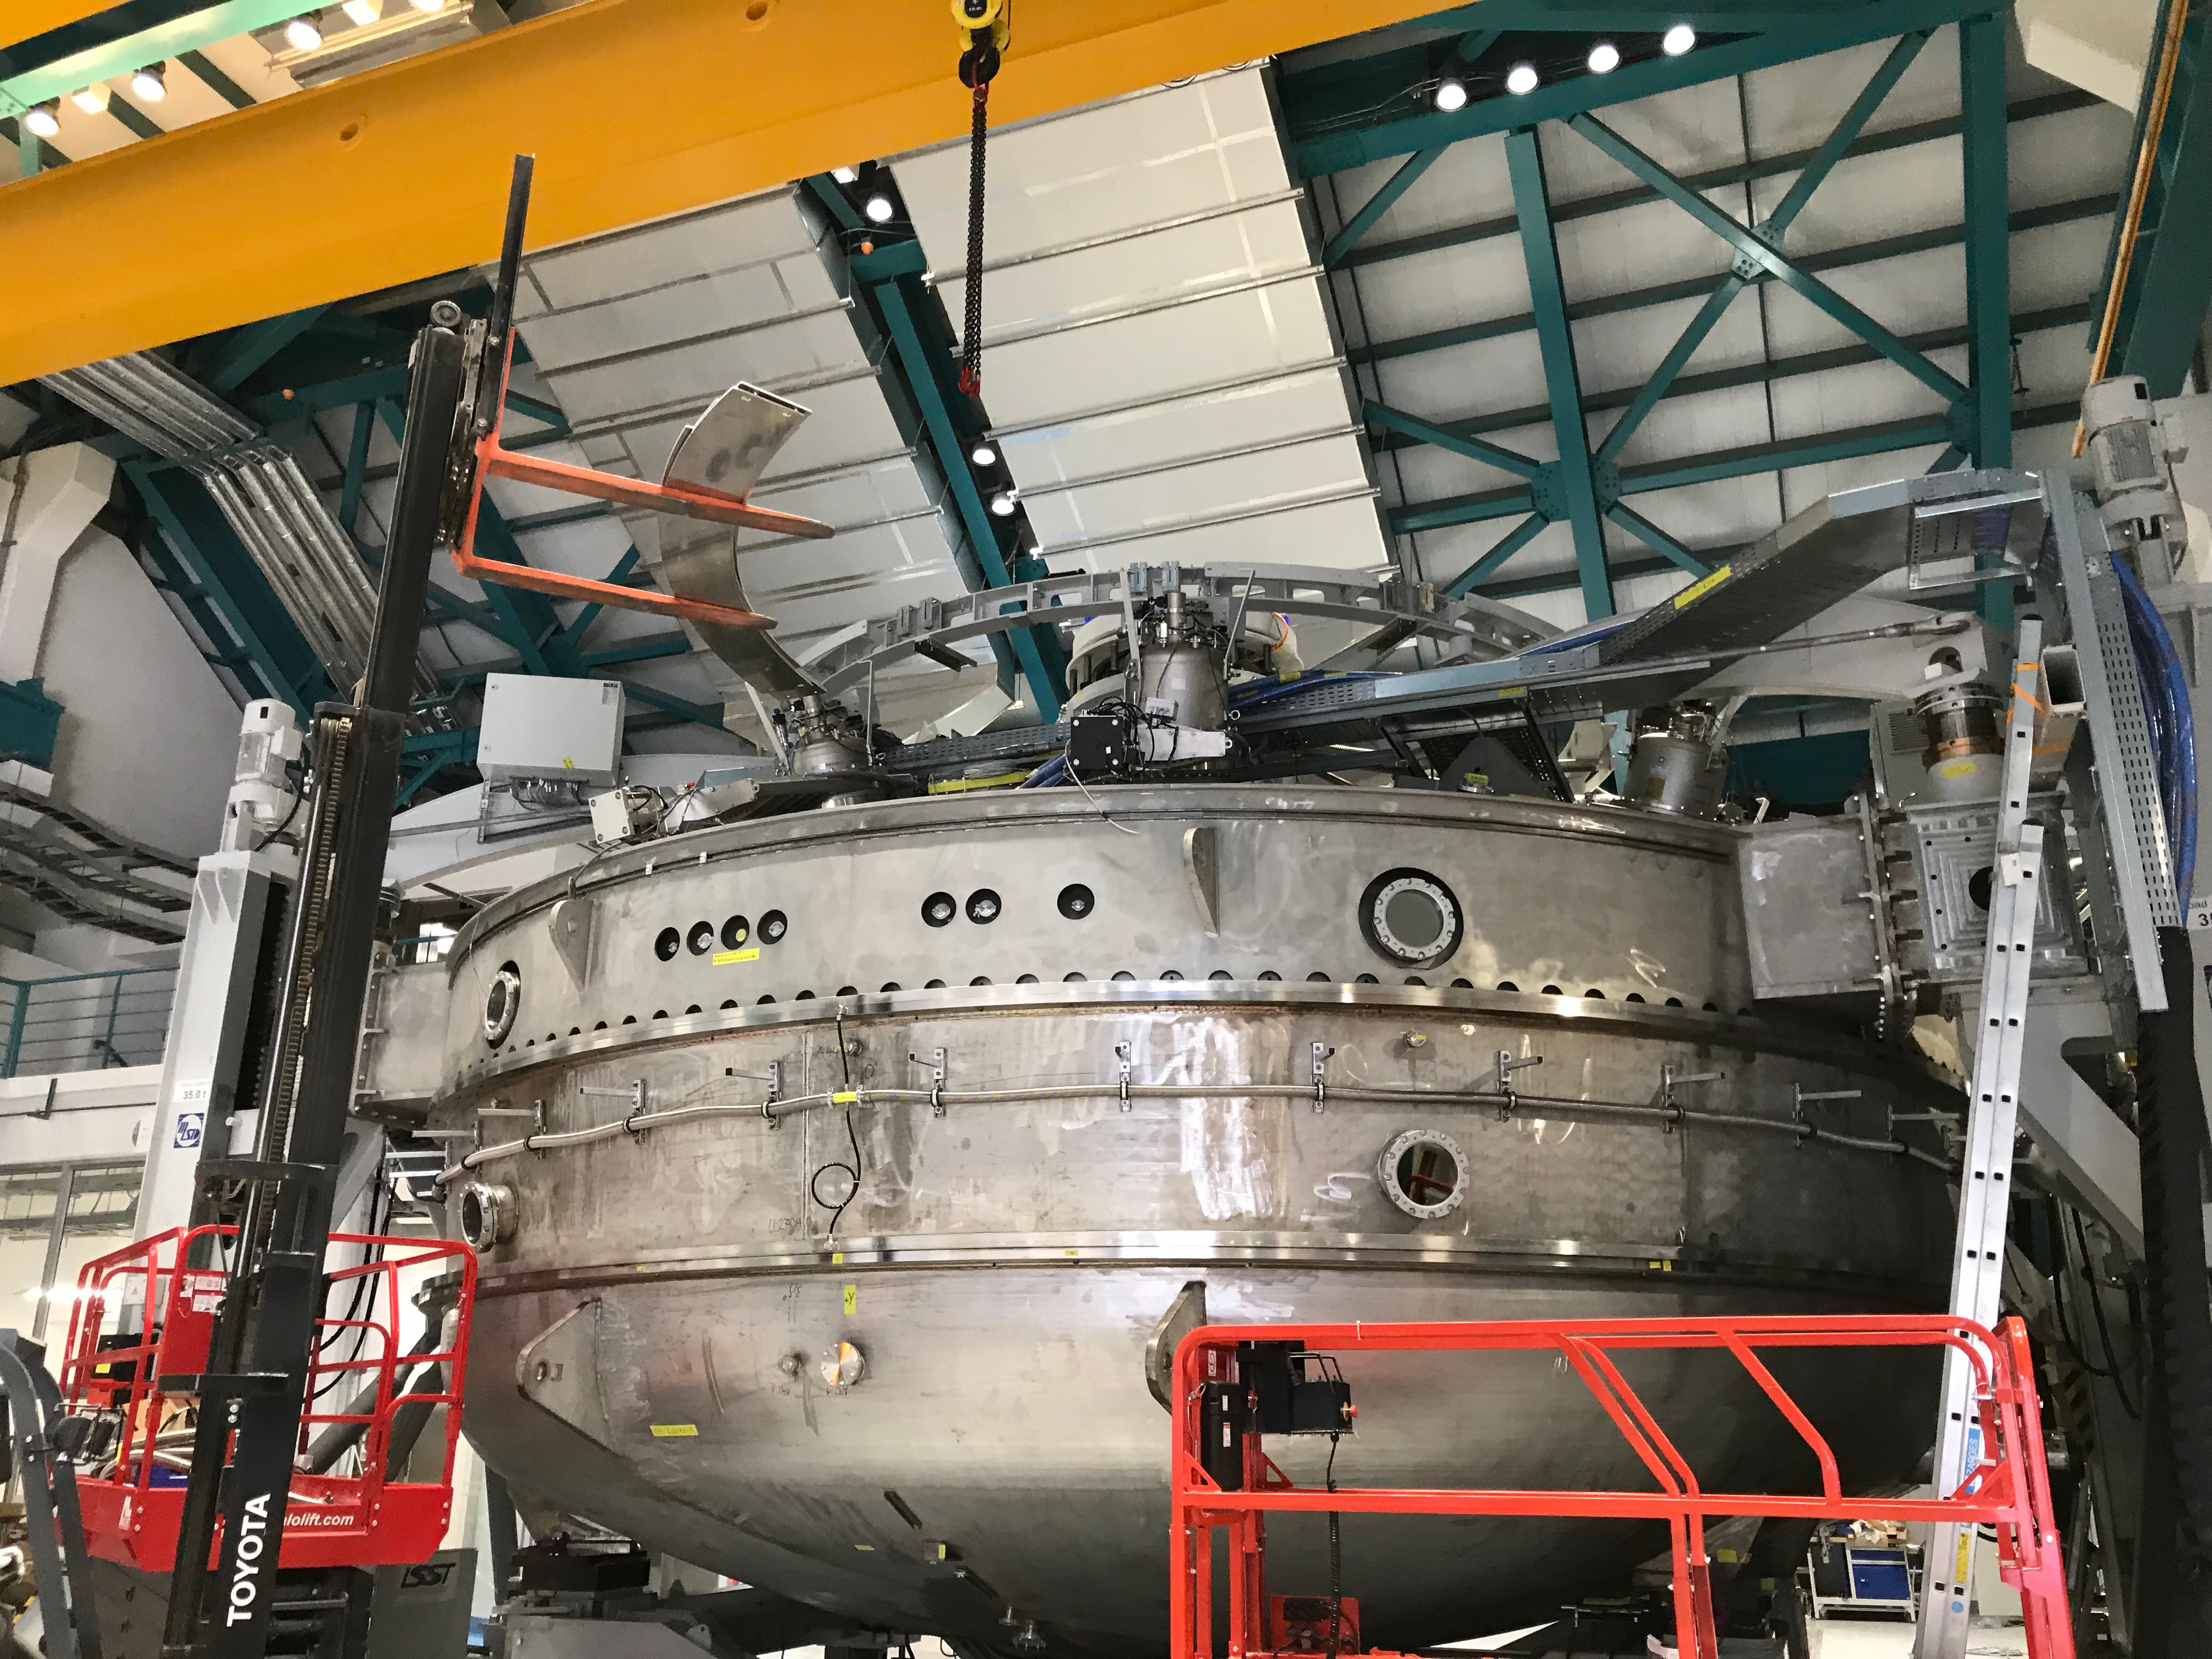

Coating Plant Assembly on Summit

A crew from Von Ardenne, the LSST Coating Chamber vendor, is currently onsite at the LSST summit facility building, performing work on the Coating Chamber, which arrived at the summit in November 2018. According to Tomislav Vucina, LSST Coatings Engineer, "The LSST Coating Chamber will be the largest, most modern, and most powerful mirror coating mechanism used by any telescope in the world." The Coating Chamber, which was constructed in Germany, is now beginning a six-month program of “assembly, integration, and commissioning,” which refers to installation of all components of the Coating Plant, and the testing necessary to ensure that everything works the way it’s supposed to. After final acceptance, and after both LSST mirrors arrive, the Coating Plant will be used to coat the Primary/Tertiary Mirror (M1M3) with aluminum, and the Secondary Mirror (M2) with silver.

Credit: Rubin Observatory/NSF/AURA